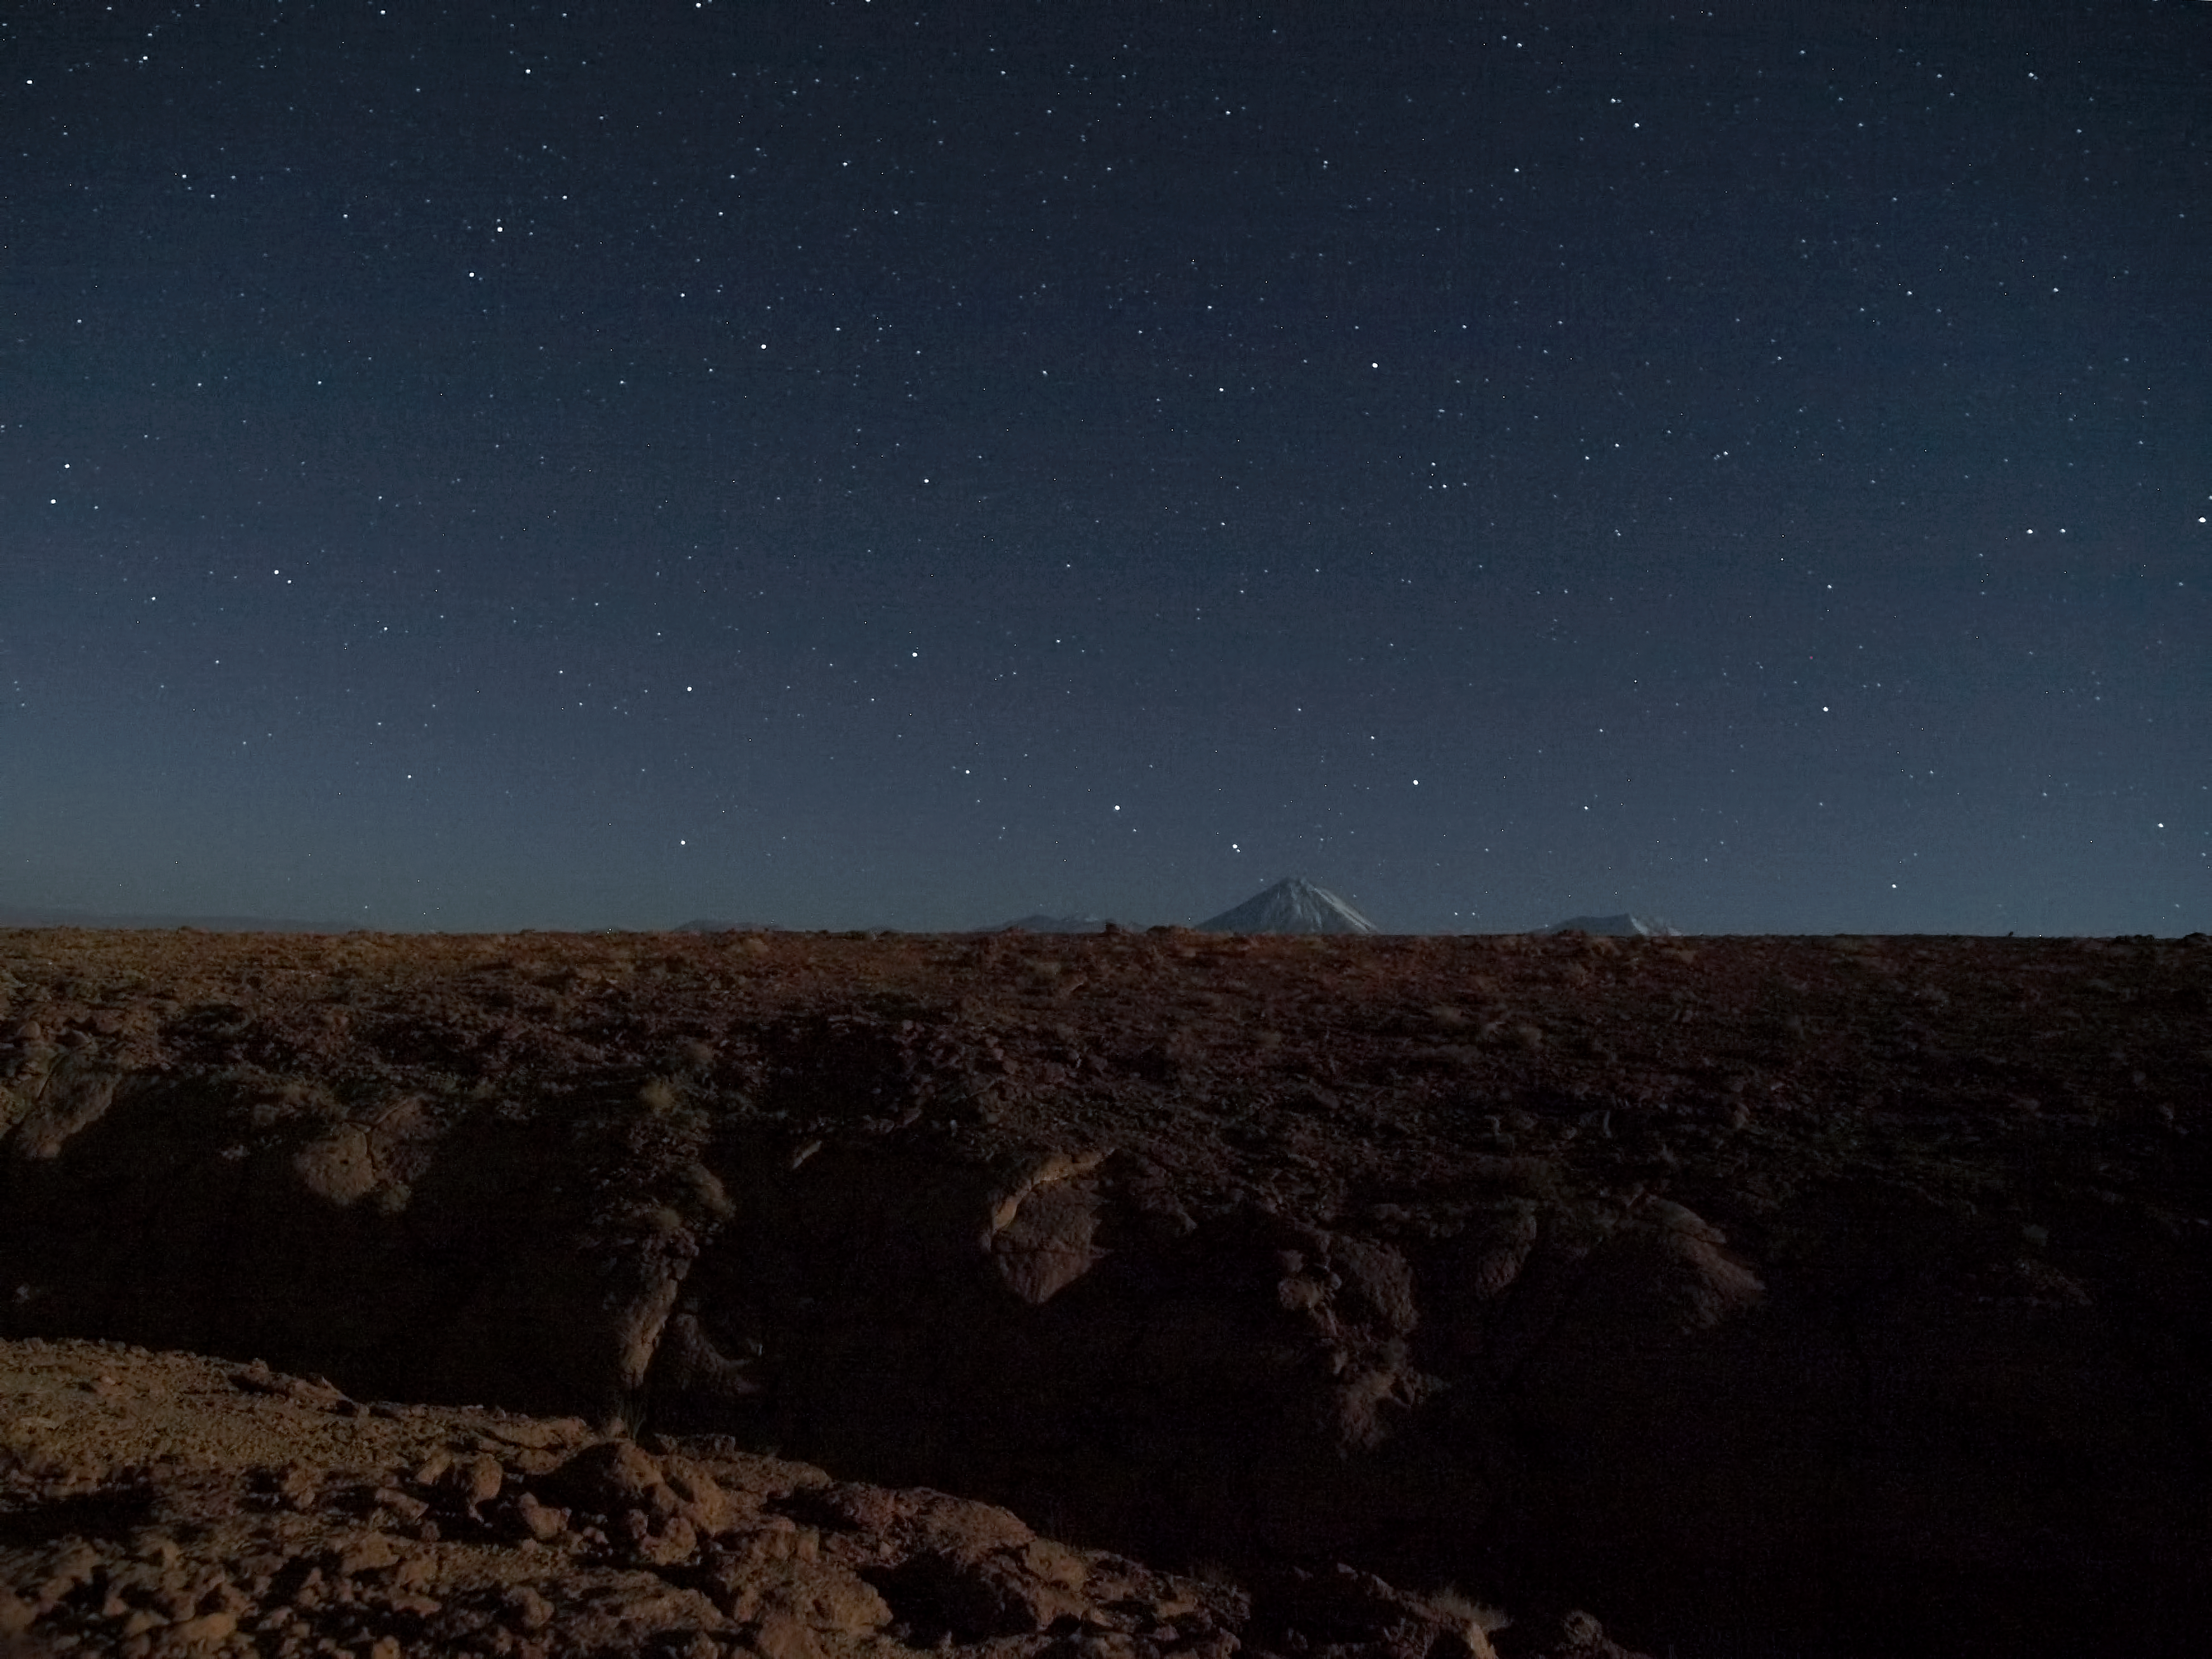

Volcanic peak

A night time view of the Atacama Desert floor with the tip of the 5920 metre high Licancabur volcano visible in the background.

Credit: ESO